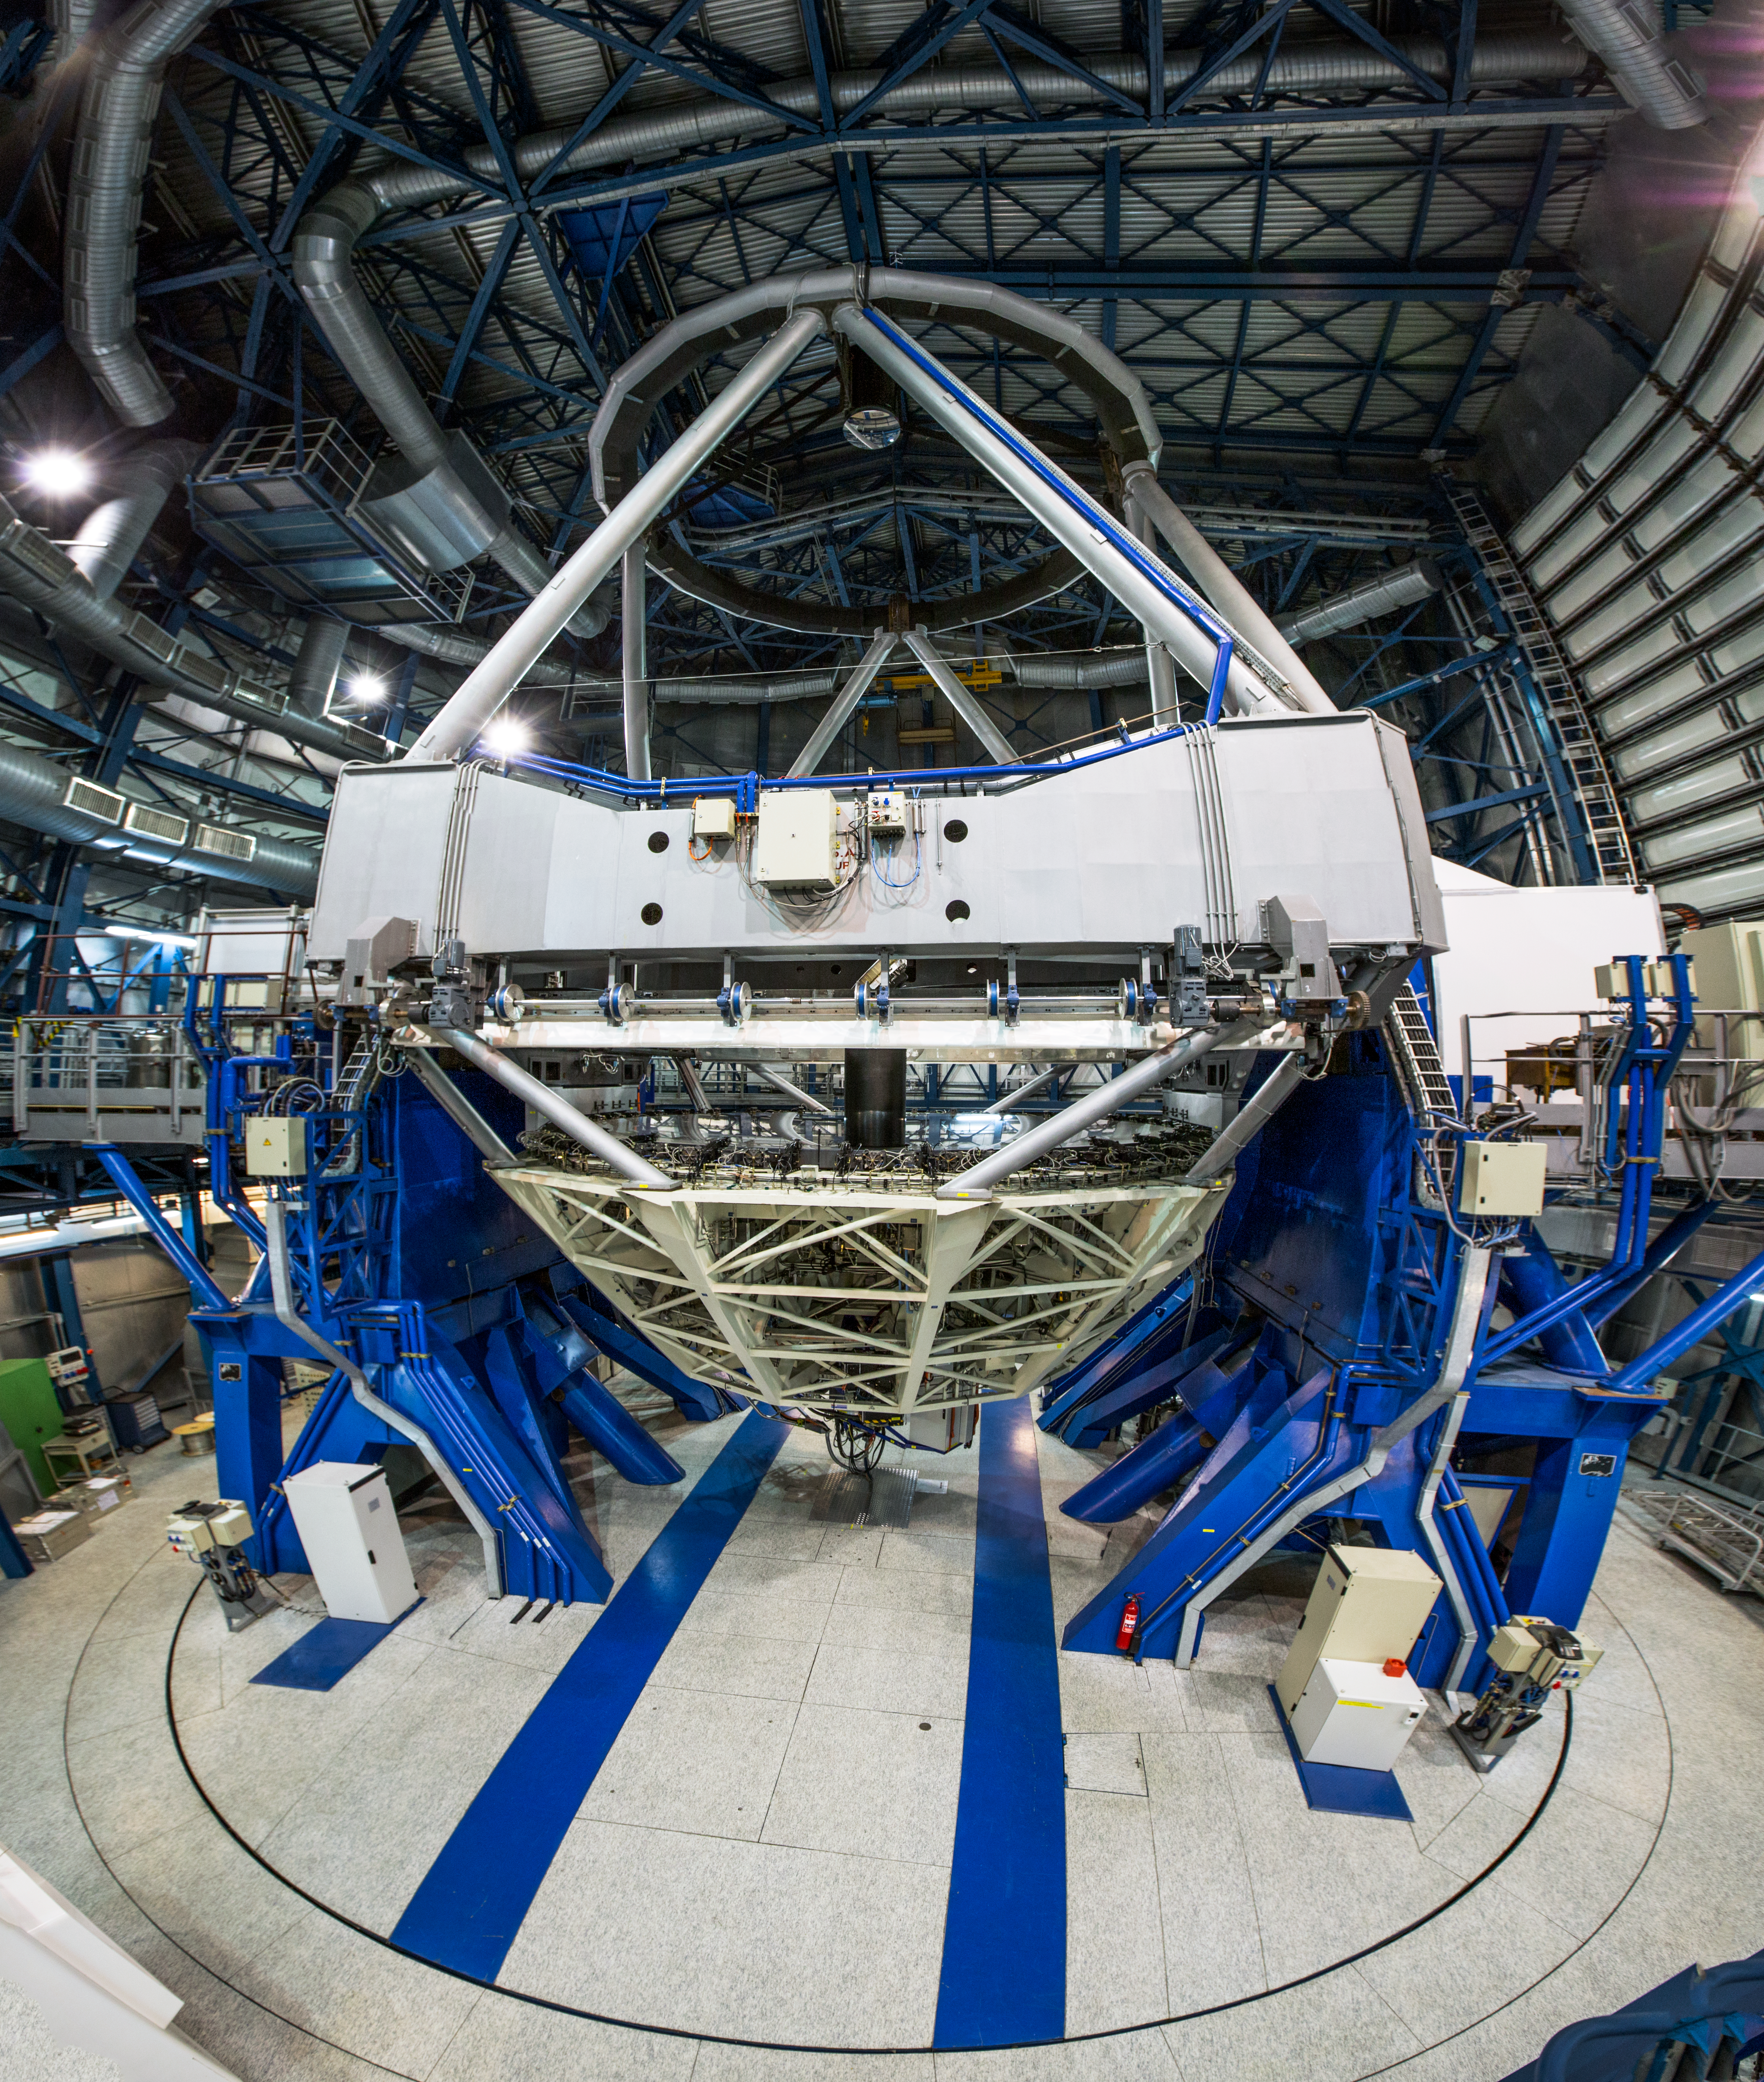

Inside the VLT

An inside view of one of the Unit Telescopes of the Very Large Telescope (VLT) located on Cerro Paranal in the Chilean Atacama Desert.

Credit: John Colosimo (colosimophotography.com)/ESO